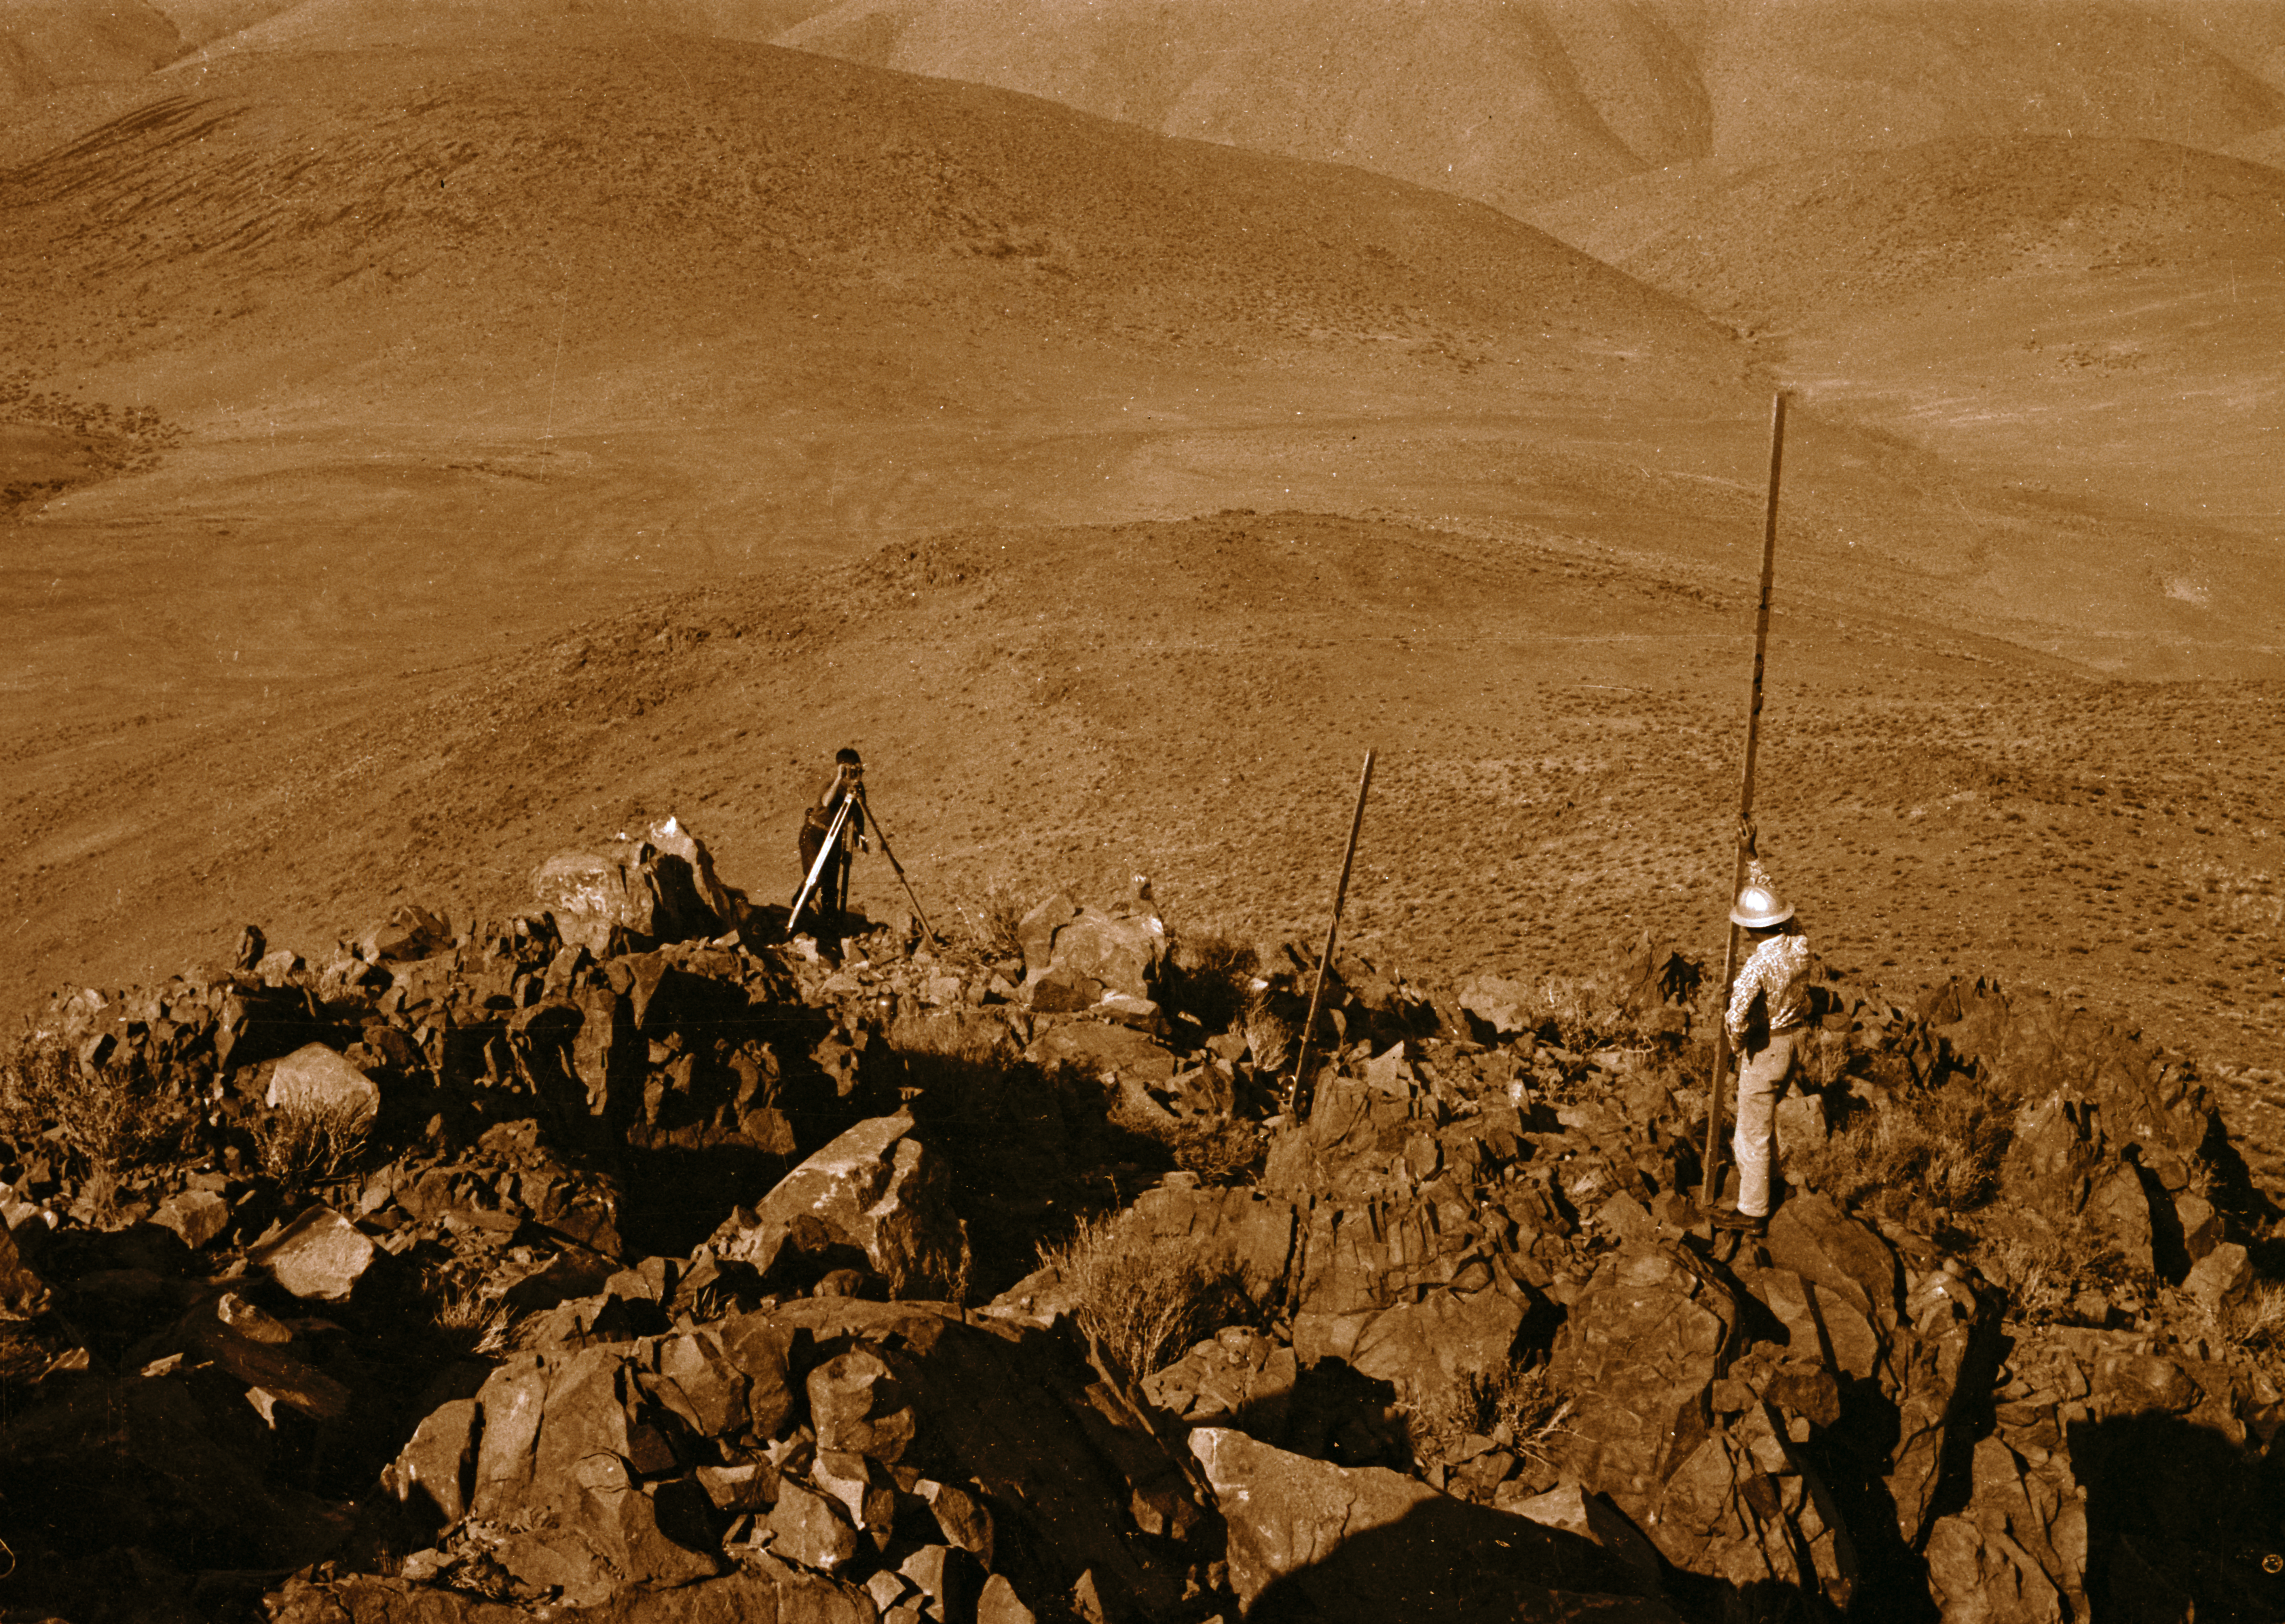

La Silla

Surveyors on the 3.6-metre Telescope hill, 1968.

Credit: ESO/R. Villena